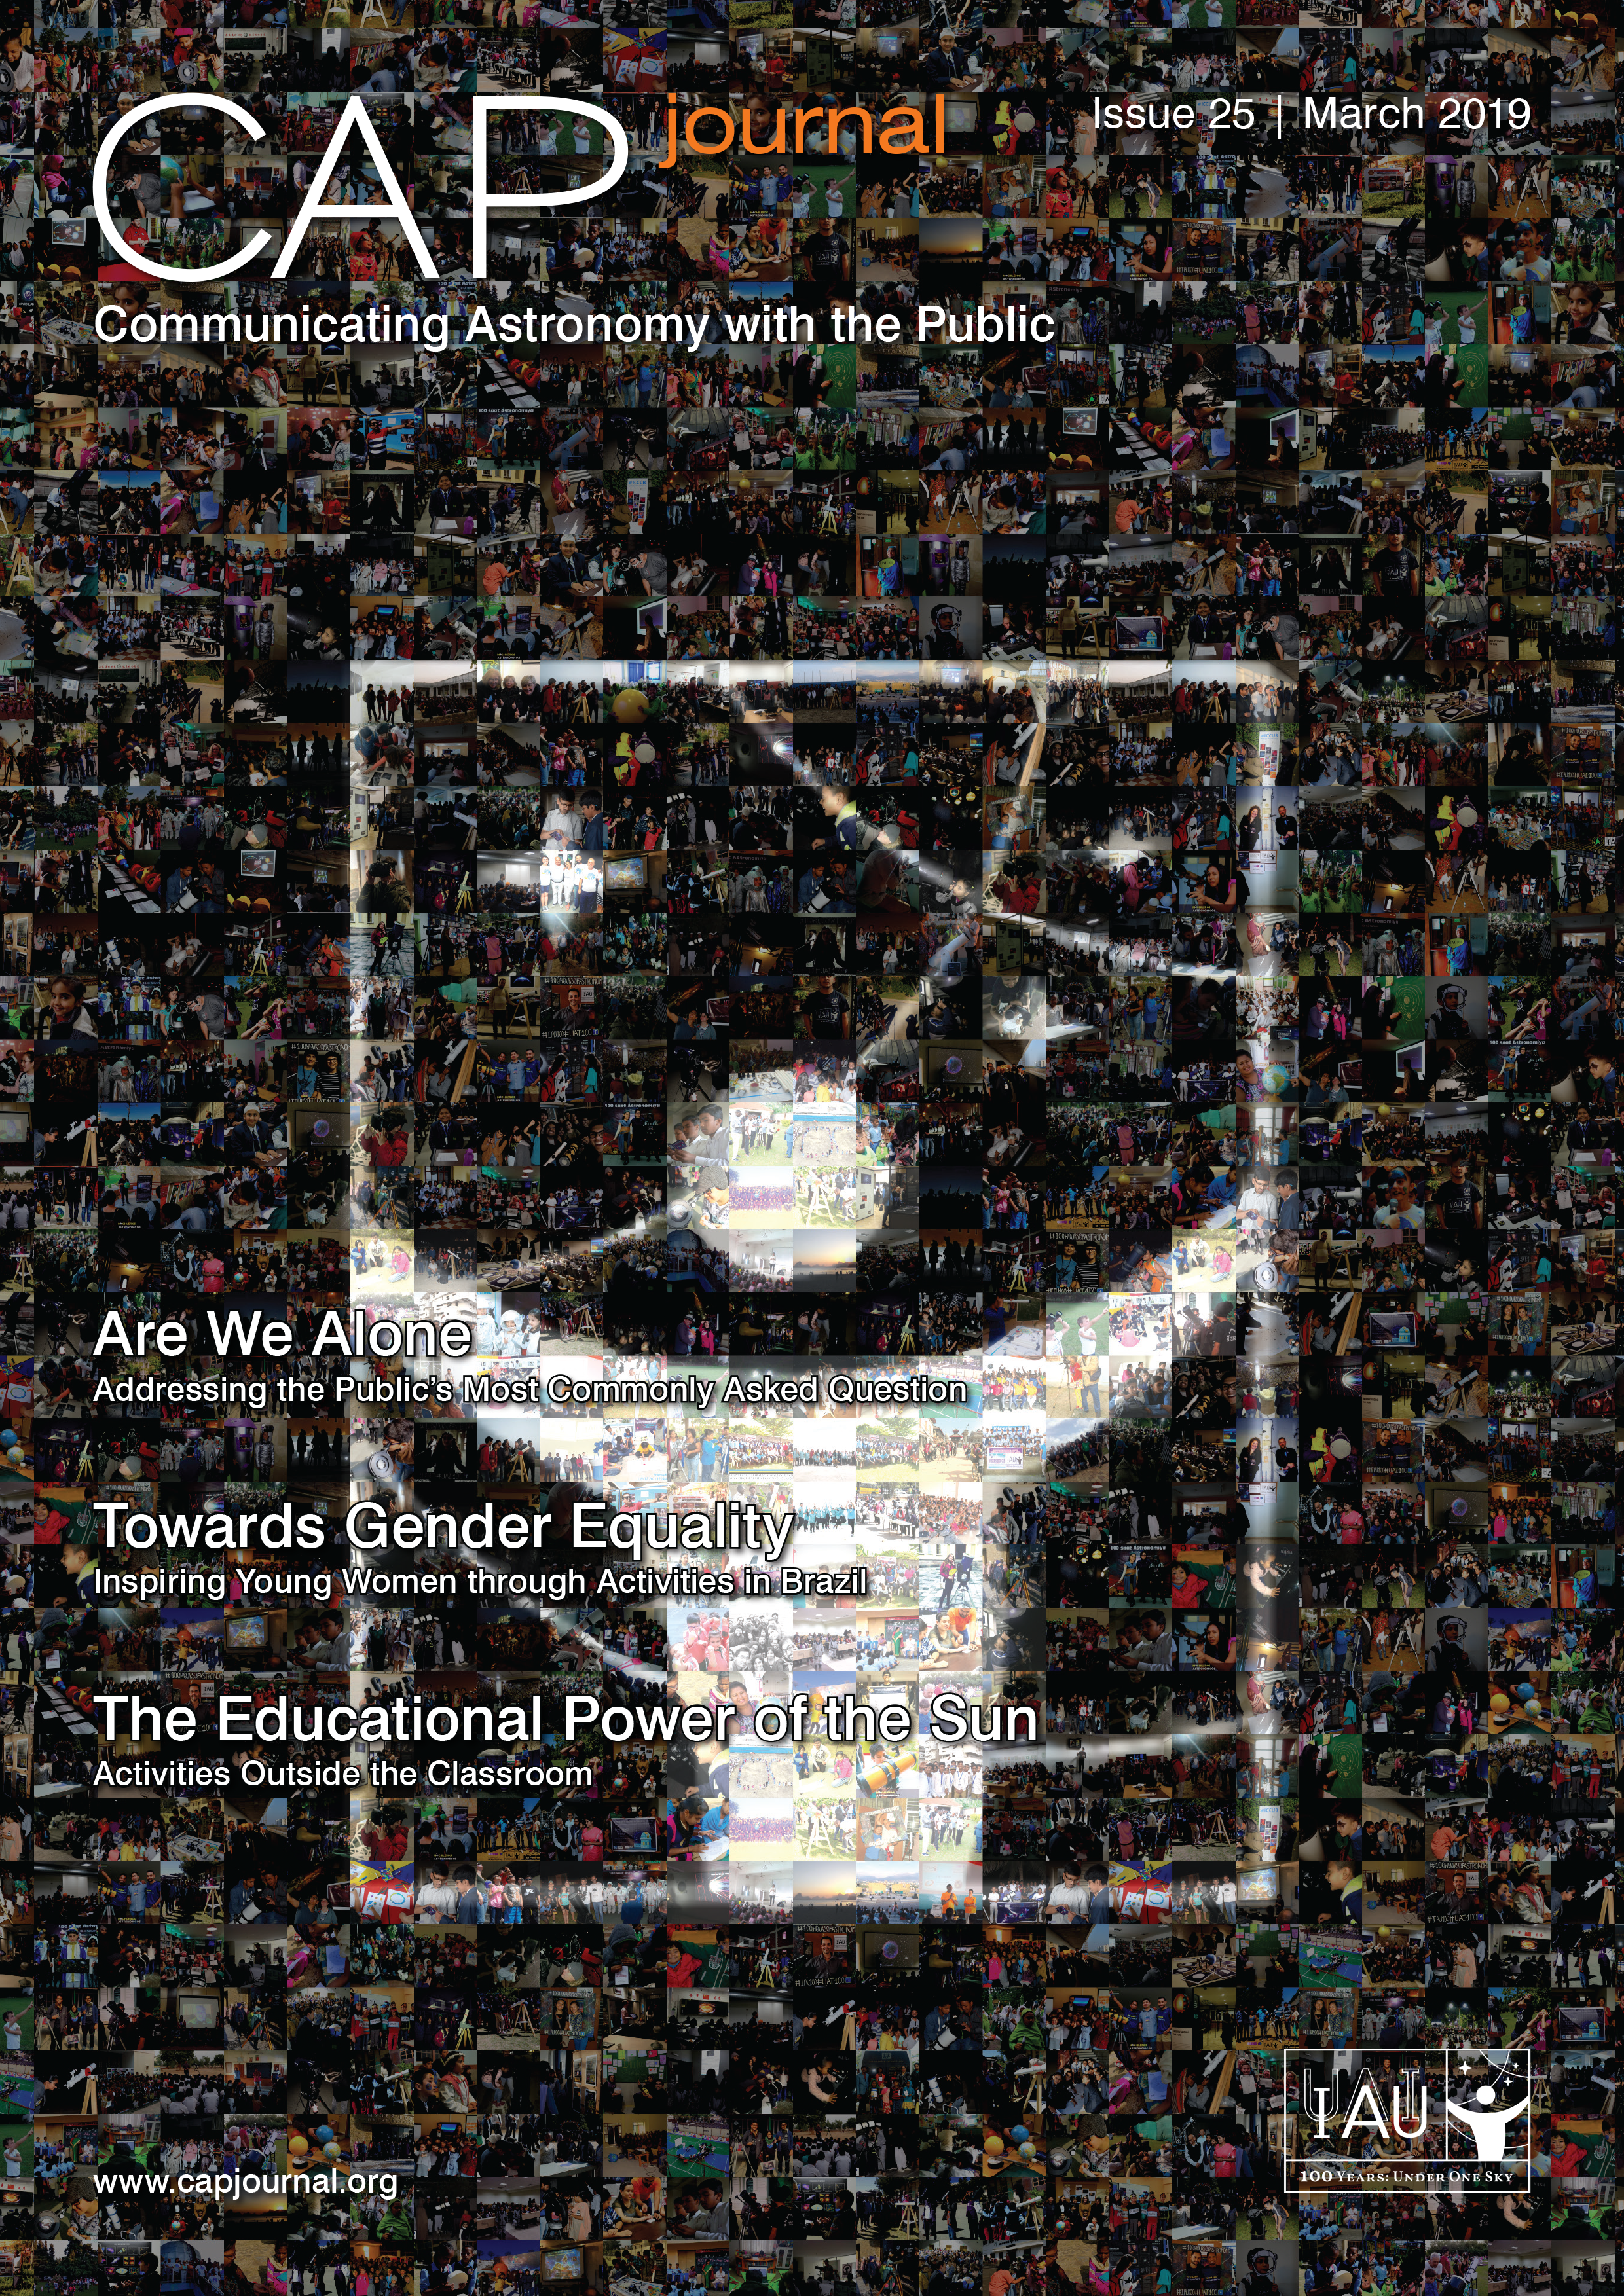

Cover of CAPjournal issue 25

The CAPjournal is a free peer-reviewed journal for astronomy communicators, online and in print. To subscribe to the print or online version please go here: http://www.capjournal.org/subscription.php. This issue in PDF format is available on: http://www.capjournal.org/issues/25/

Credit: CAPjournal